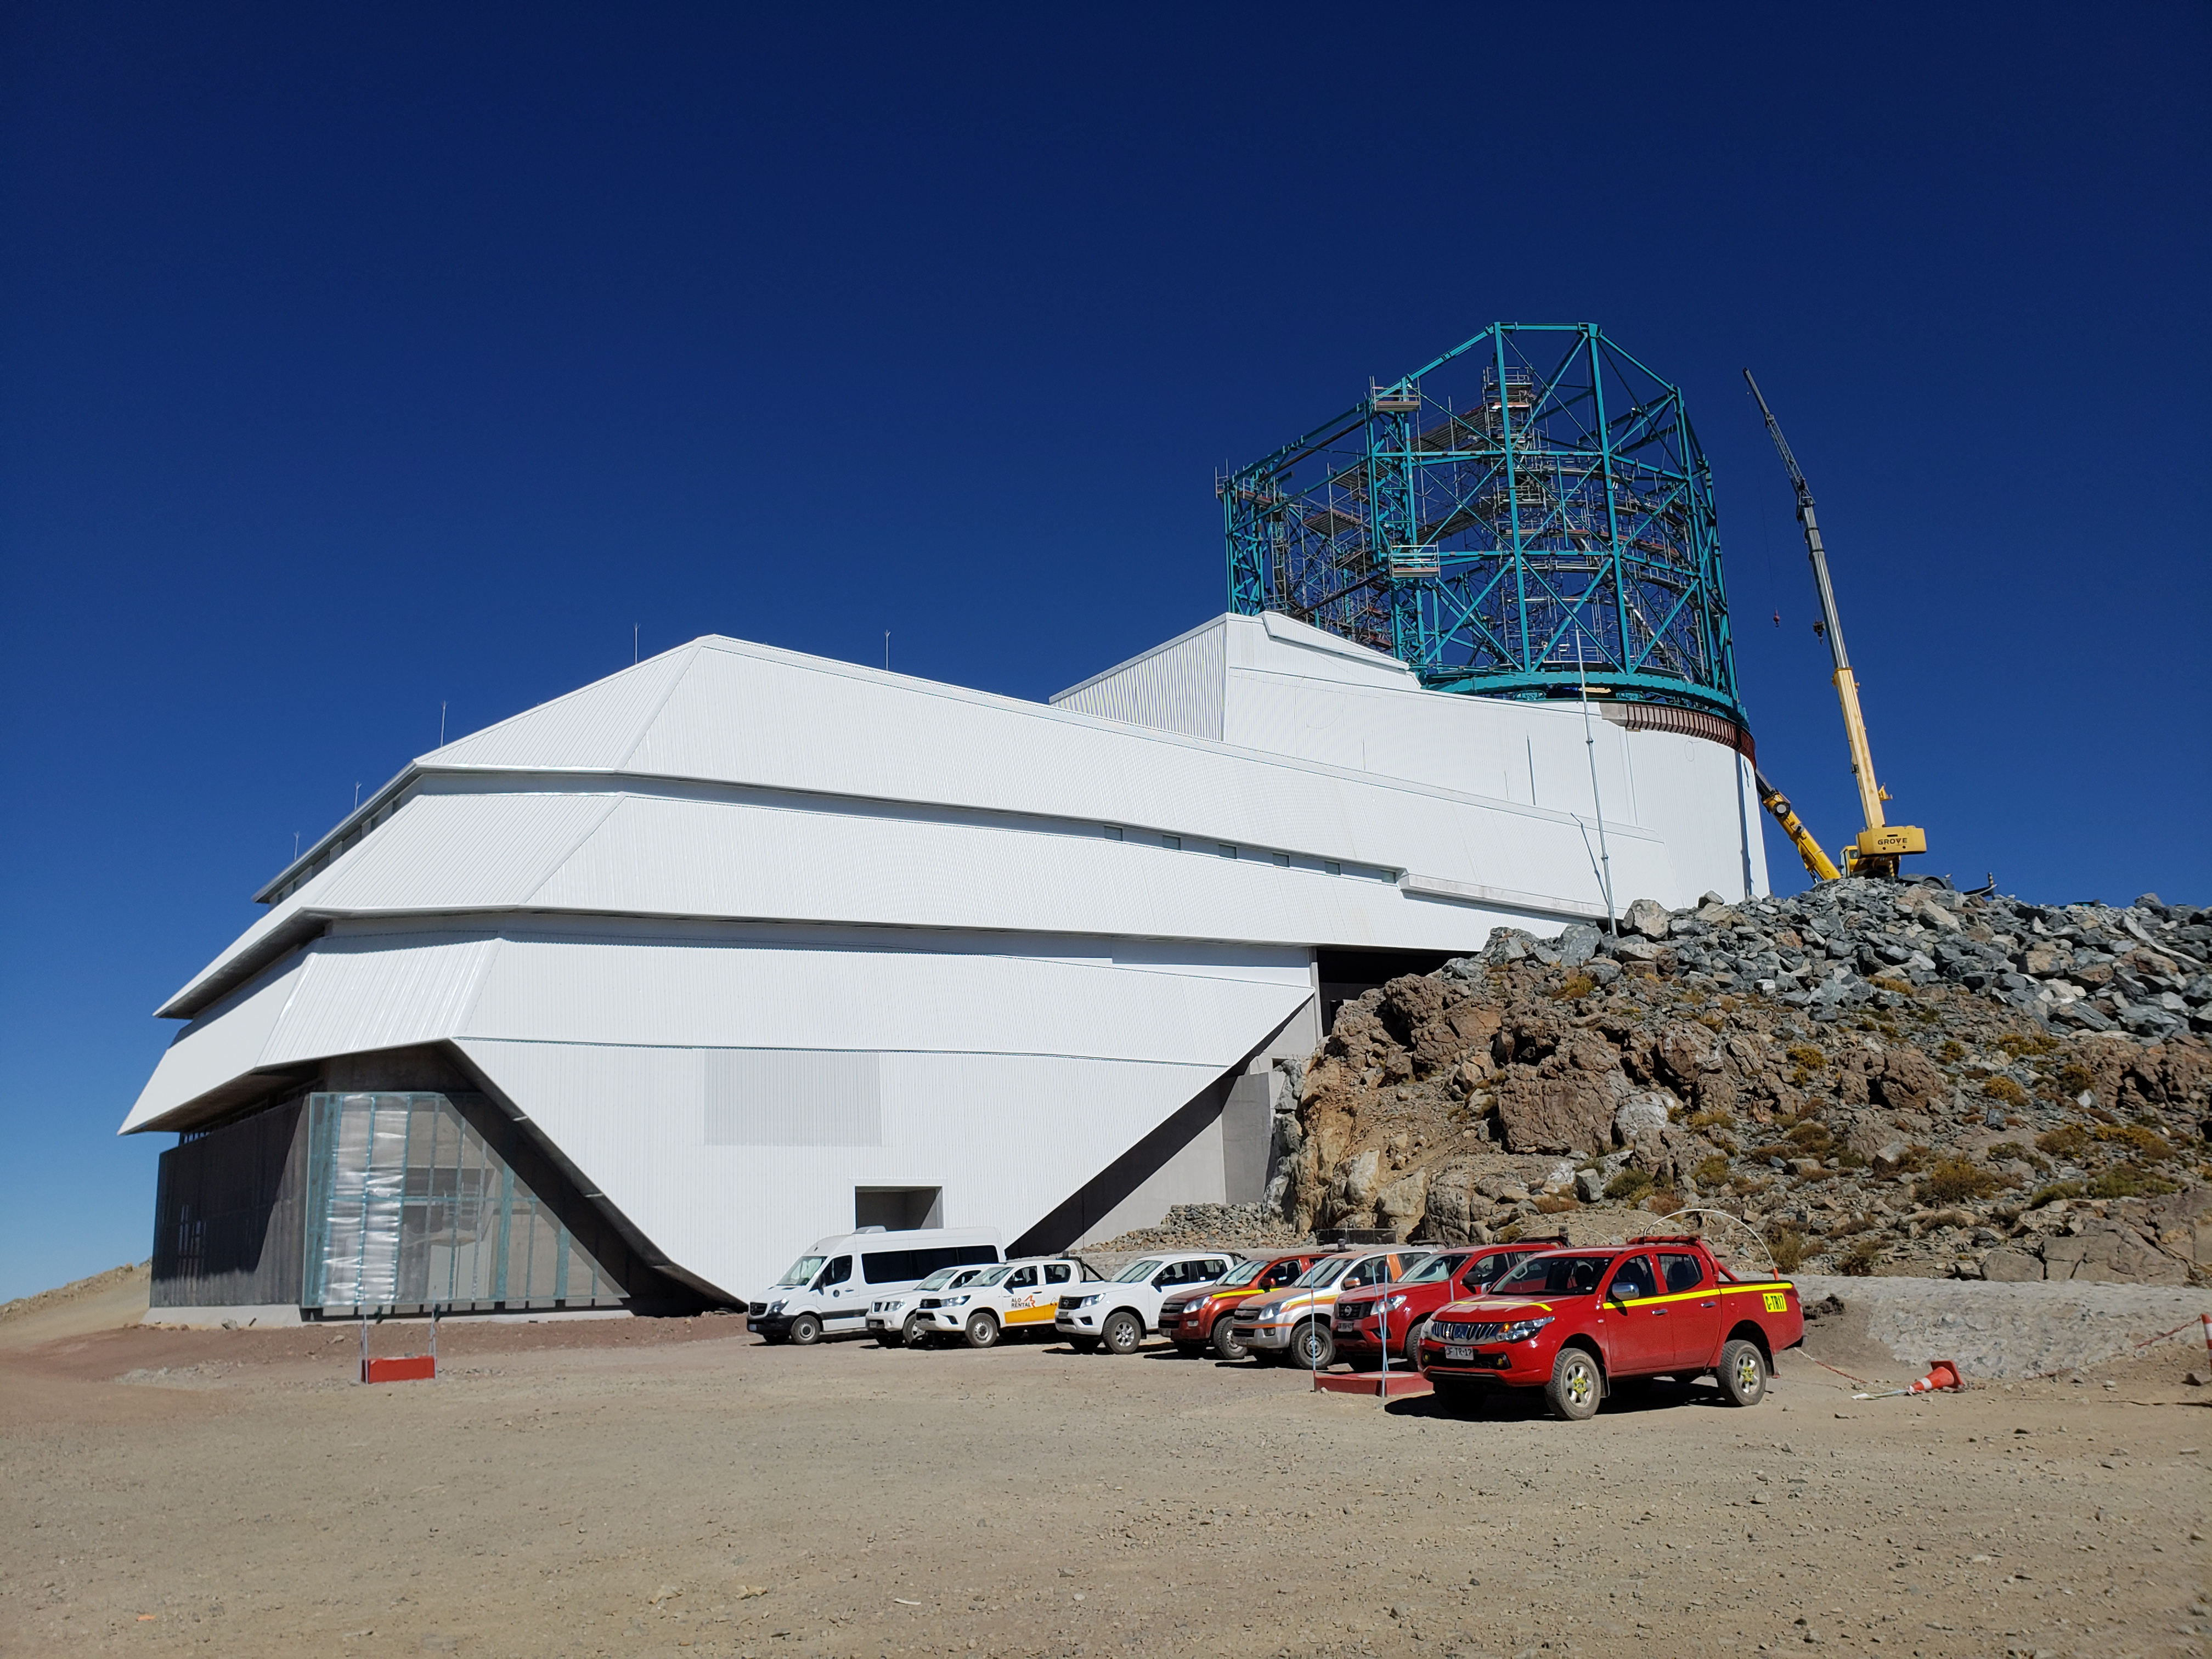

Weekly Construction Photos

General View

Credit: Rubin Observatory/NSF/AURA